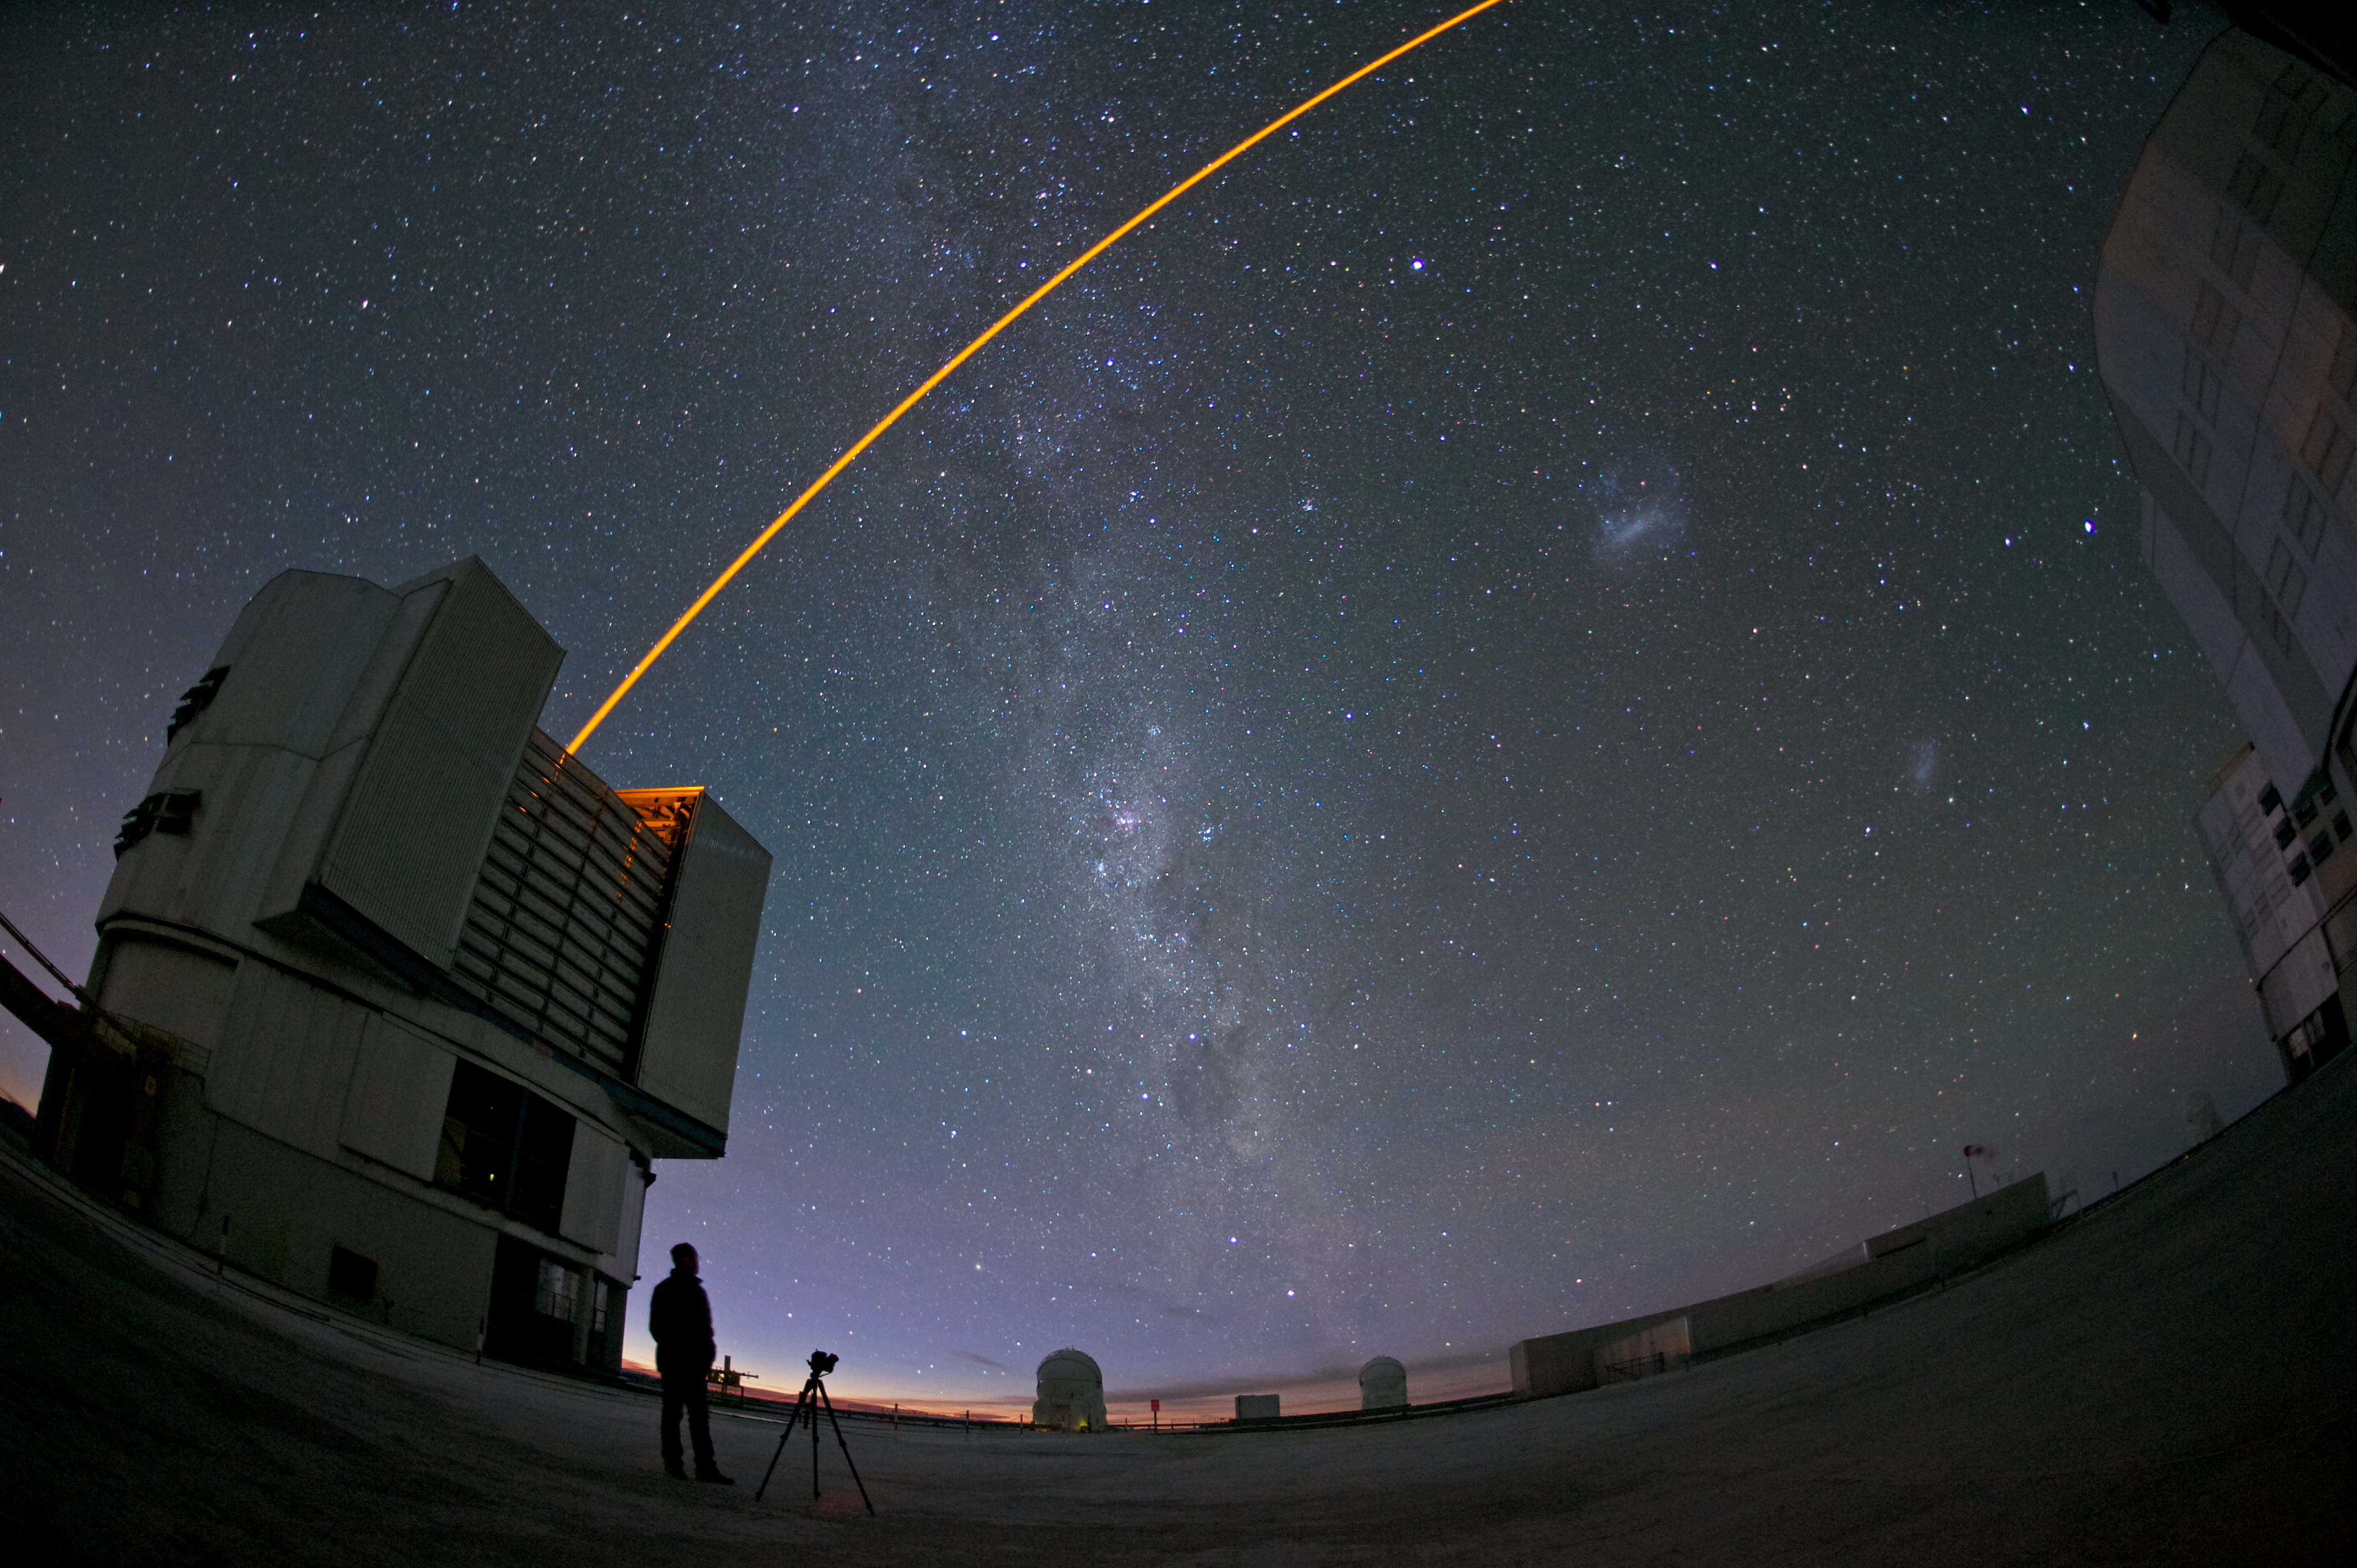

VLT's adaptive optics at work

One of the major enemies of astronomers is the Earth’s atmosphere, which makes celestial objects appear blurry when observed by ground-based telescopes. To counteract this, astronomers use a technique called adaptive optics, in which computer-controlled deformable mirrors are adjusted hundreds of times per second to correct for the distortion of the atmosphere.

This spectacular image shows one of the four 8.2-metre Unit Telescope of ESO’s Very Large Telescope (VLT) facility, launching a powerful yellow laser beam into the sky. The beam creates a glowing spot — an artificial star — in the Earth’s atmosphere by exciting a layer of sodium atoms at an altitude of 90 km. This Laser Guide Star (LGS) is part of the VLT’s adaptive optics system. The light coming back from the artificial star is used as a reference to control the deformable mirrors and remove the effects of atmospheric distortions, producing astronomical images almost as sharp as if the telescope were in space.

Credit: ESO